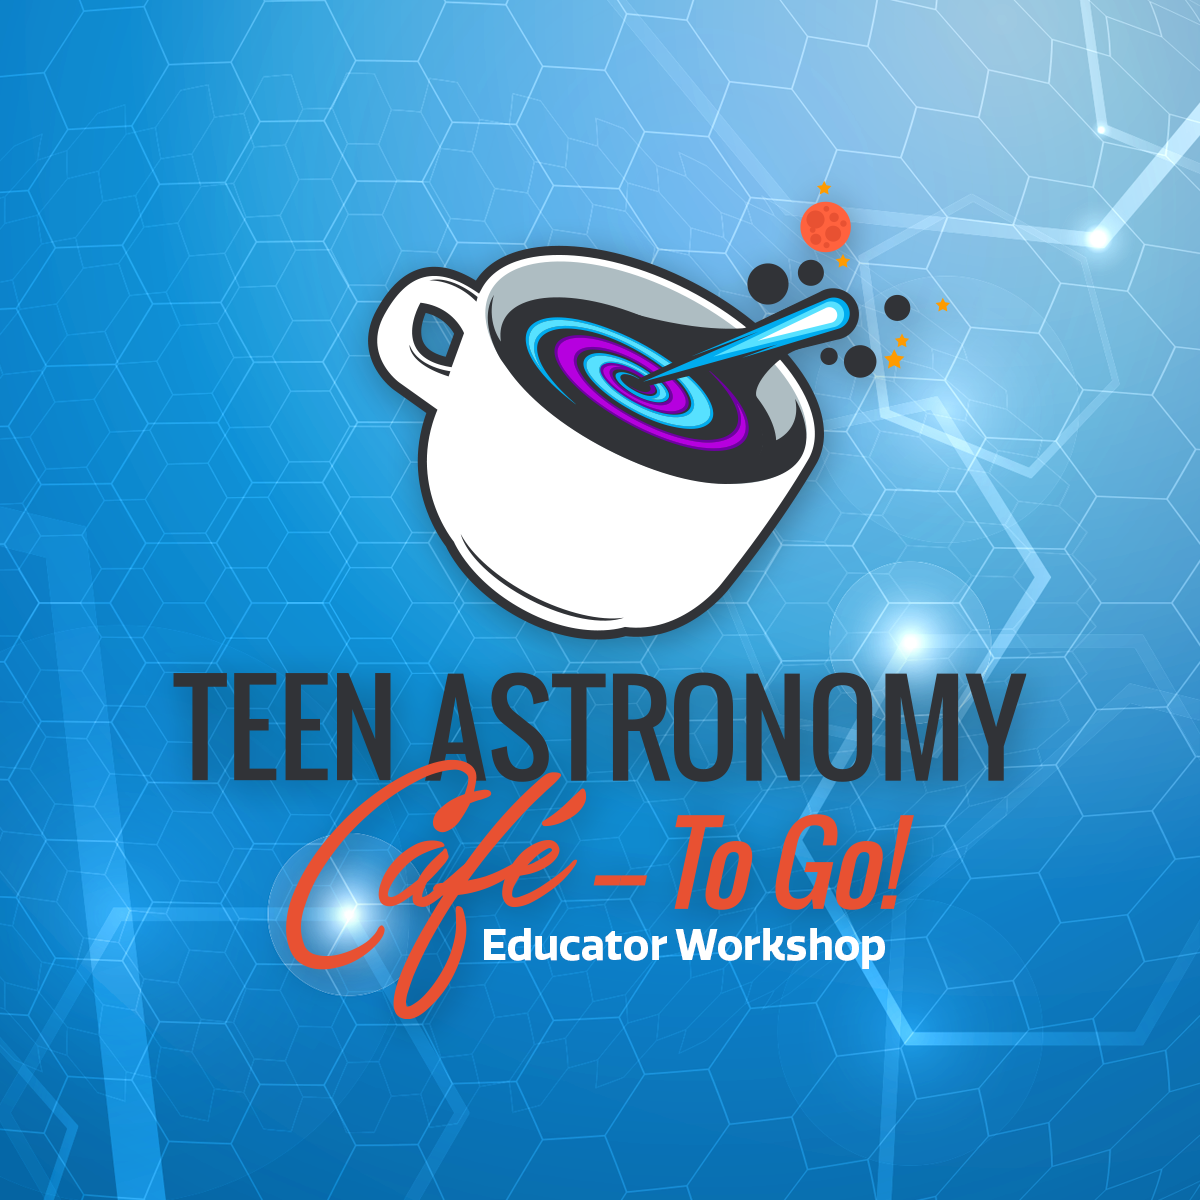

TAC graphic

Credit: NOIRLab